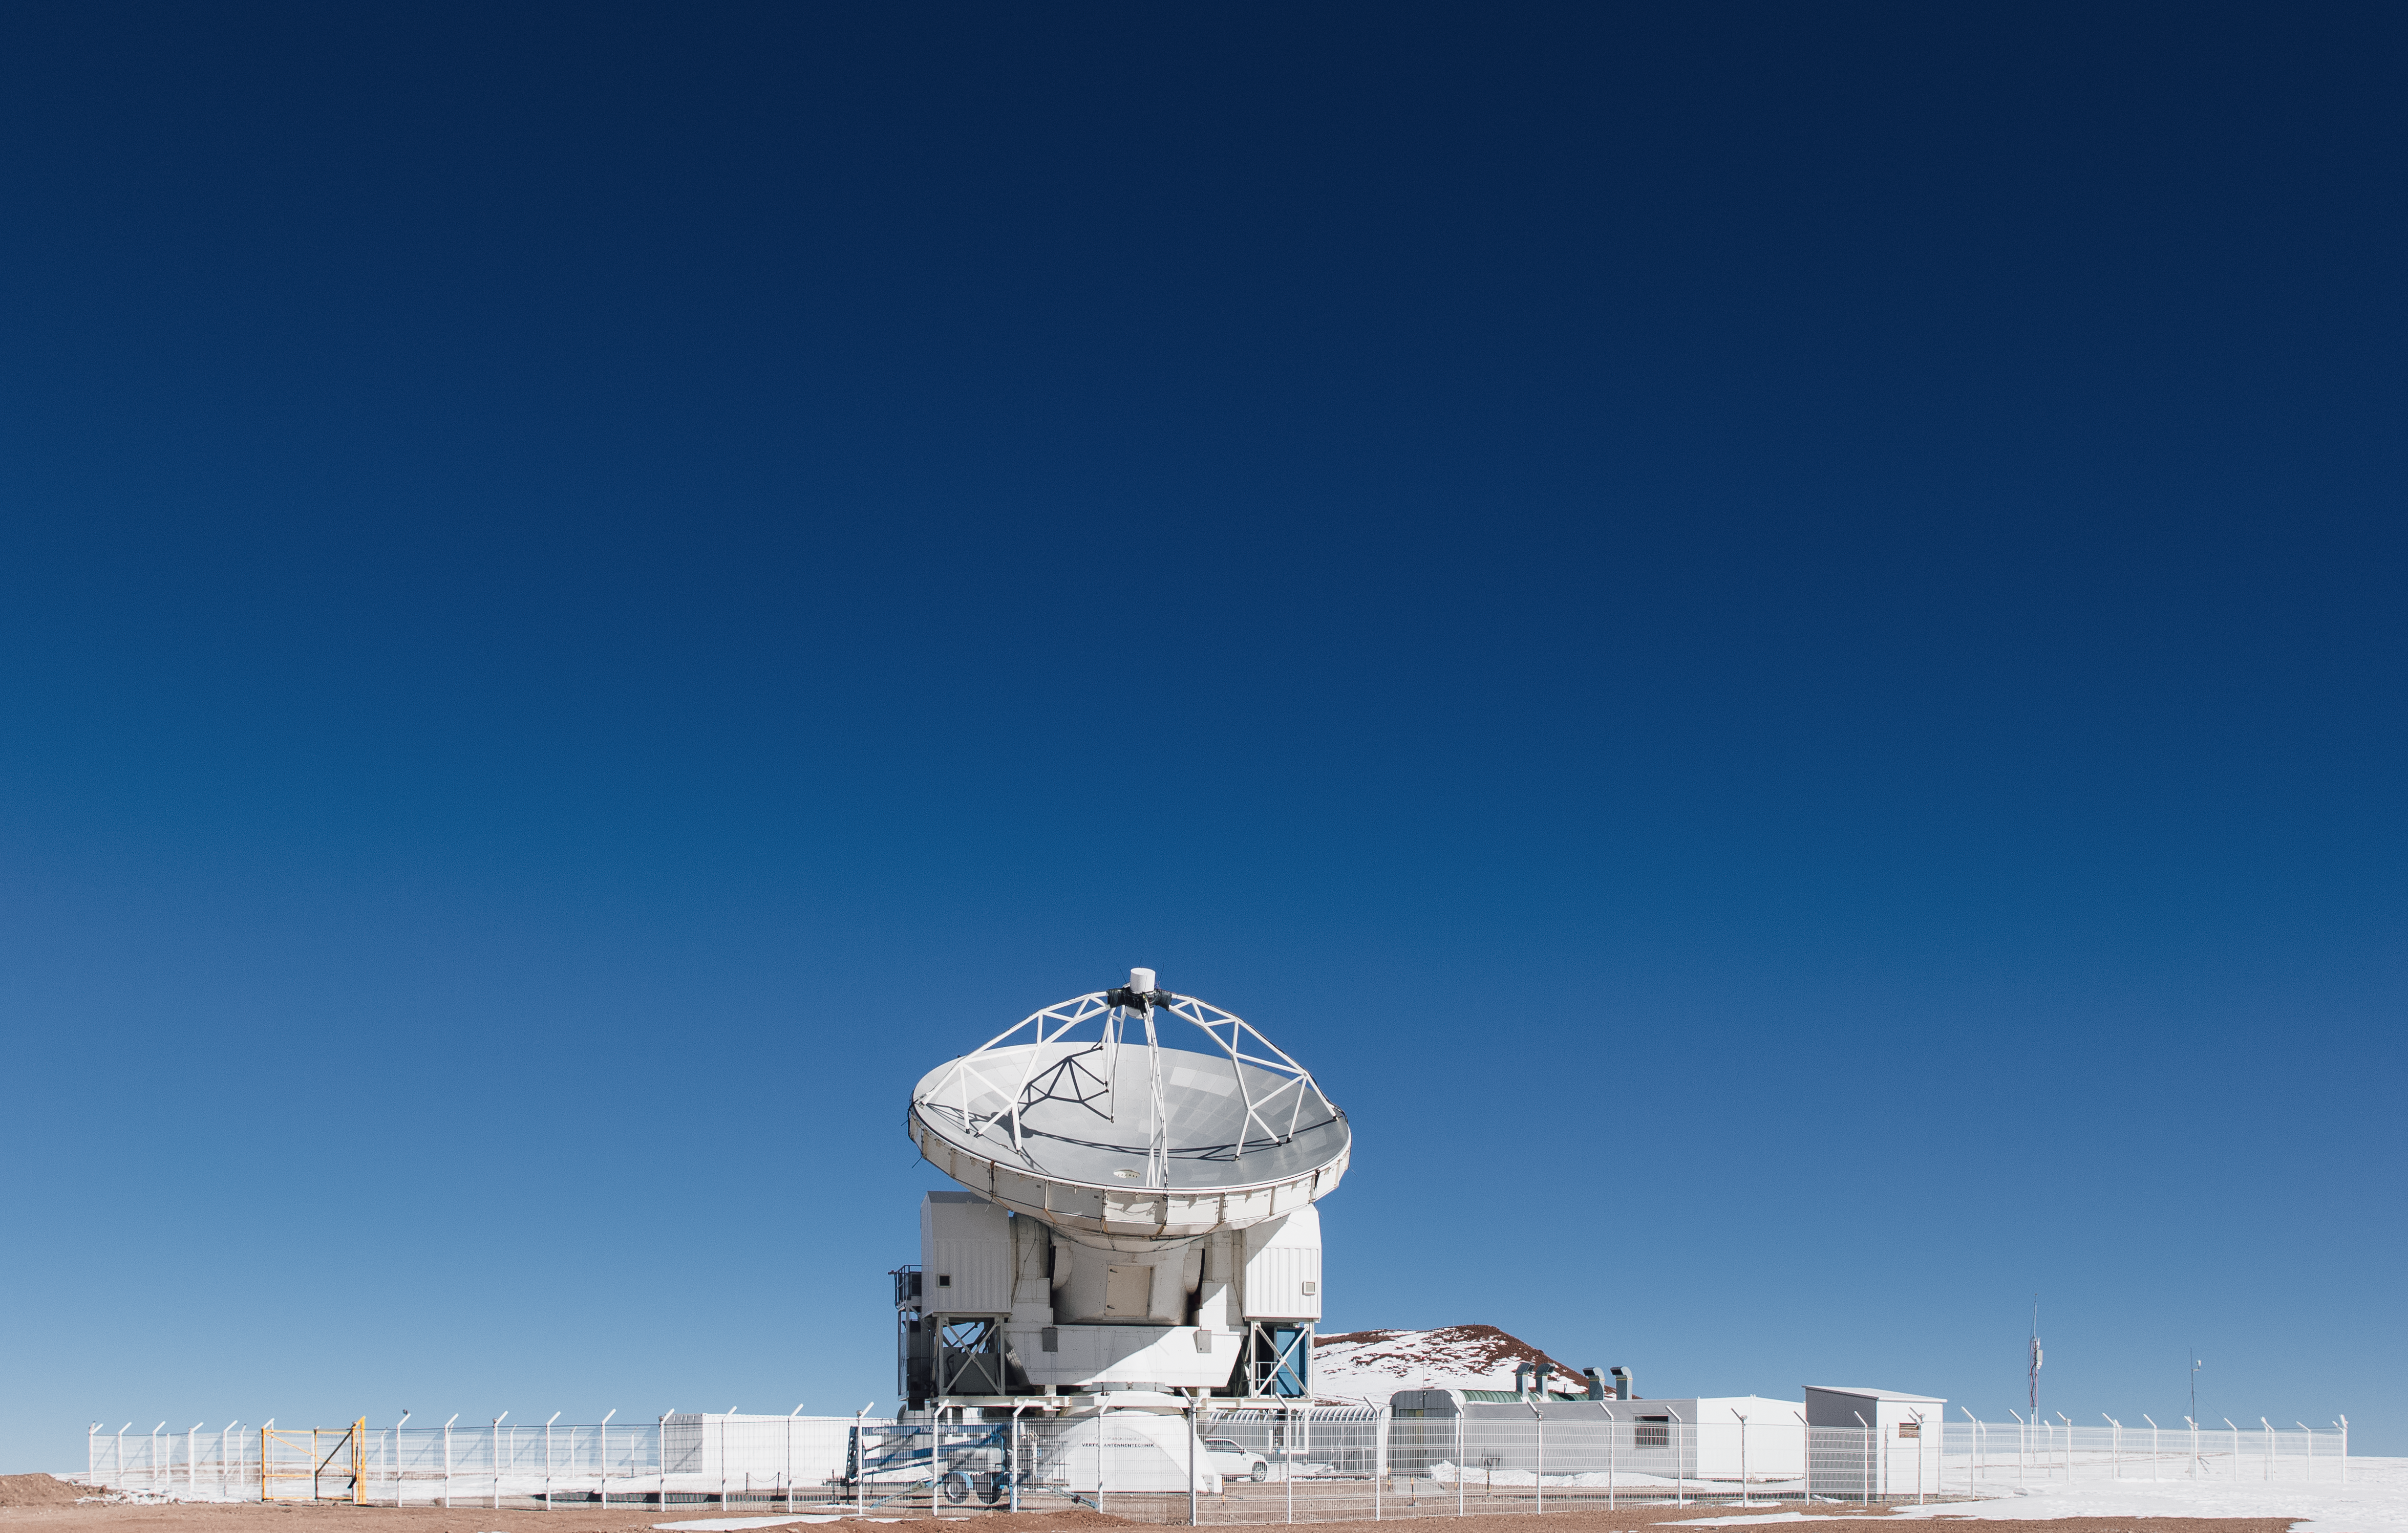

APEX on snowy Chajnantor

The 12-metre dish of the ESO operated Atacama Pathfinder Experiment (APEX) telescope points towards the blue sky in the foreground of a snowy scene on Chajnantor Plateau in northern Chile. One of the numerous peaks surrounding the site, which also hosts the Atacama Large Millimeter/submillimeter Array (ALMA), can be seen.

Credit: N. Aros Marzá/ESO